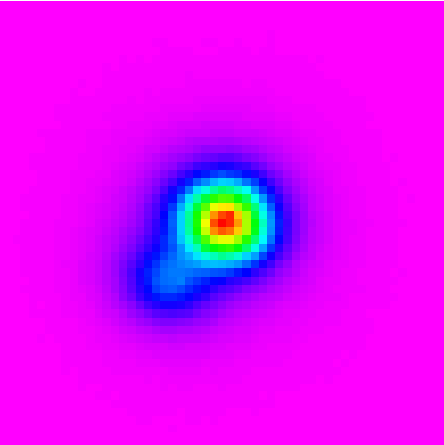

Closest Known Brown Dwarf with Companion

Gemini South Mulit-Object Spectrograph (GMOS-S) z-band image obtained on September 2, 2003. This image is 4x4 arc-seconds across and was obtained without adaptive optics.

Credit: Gemini Observatory Image